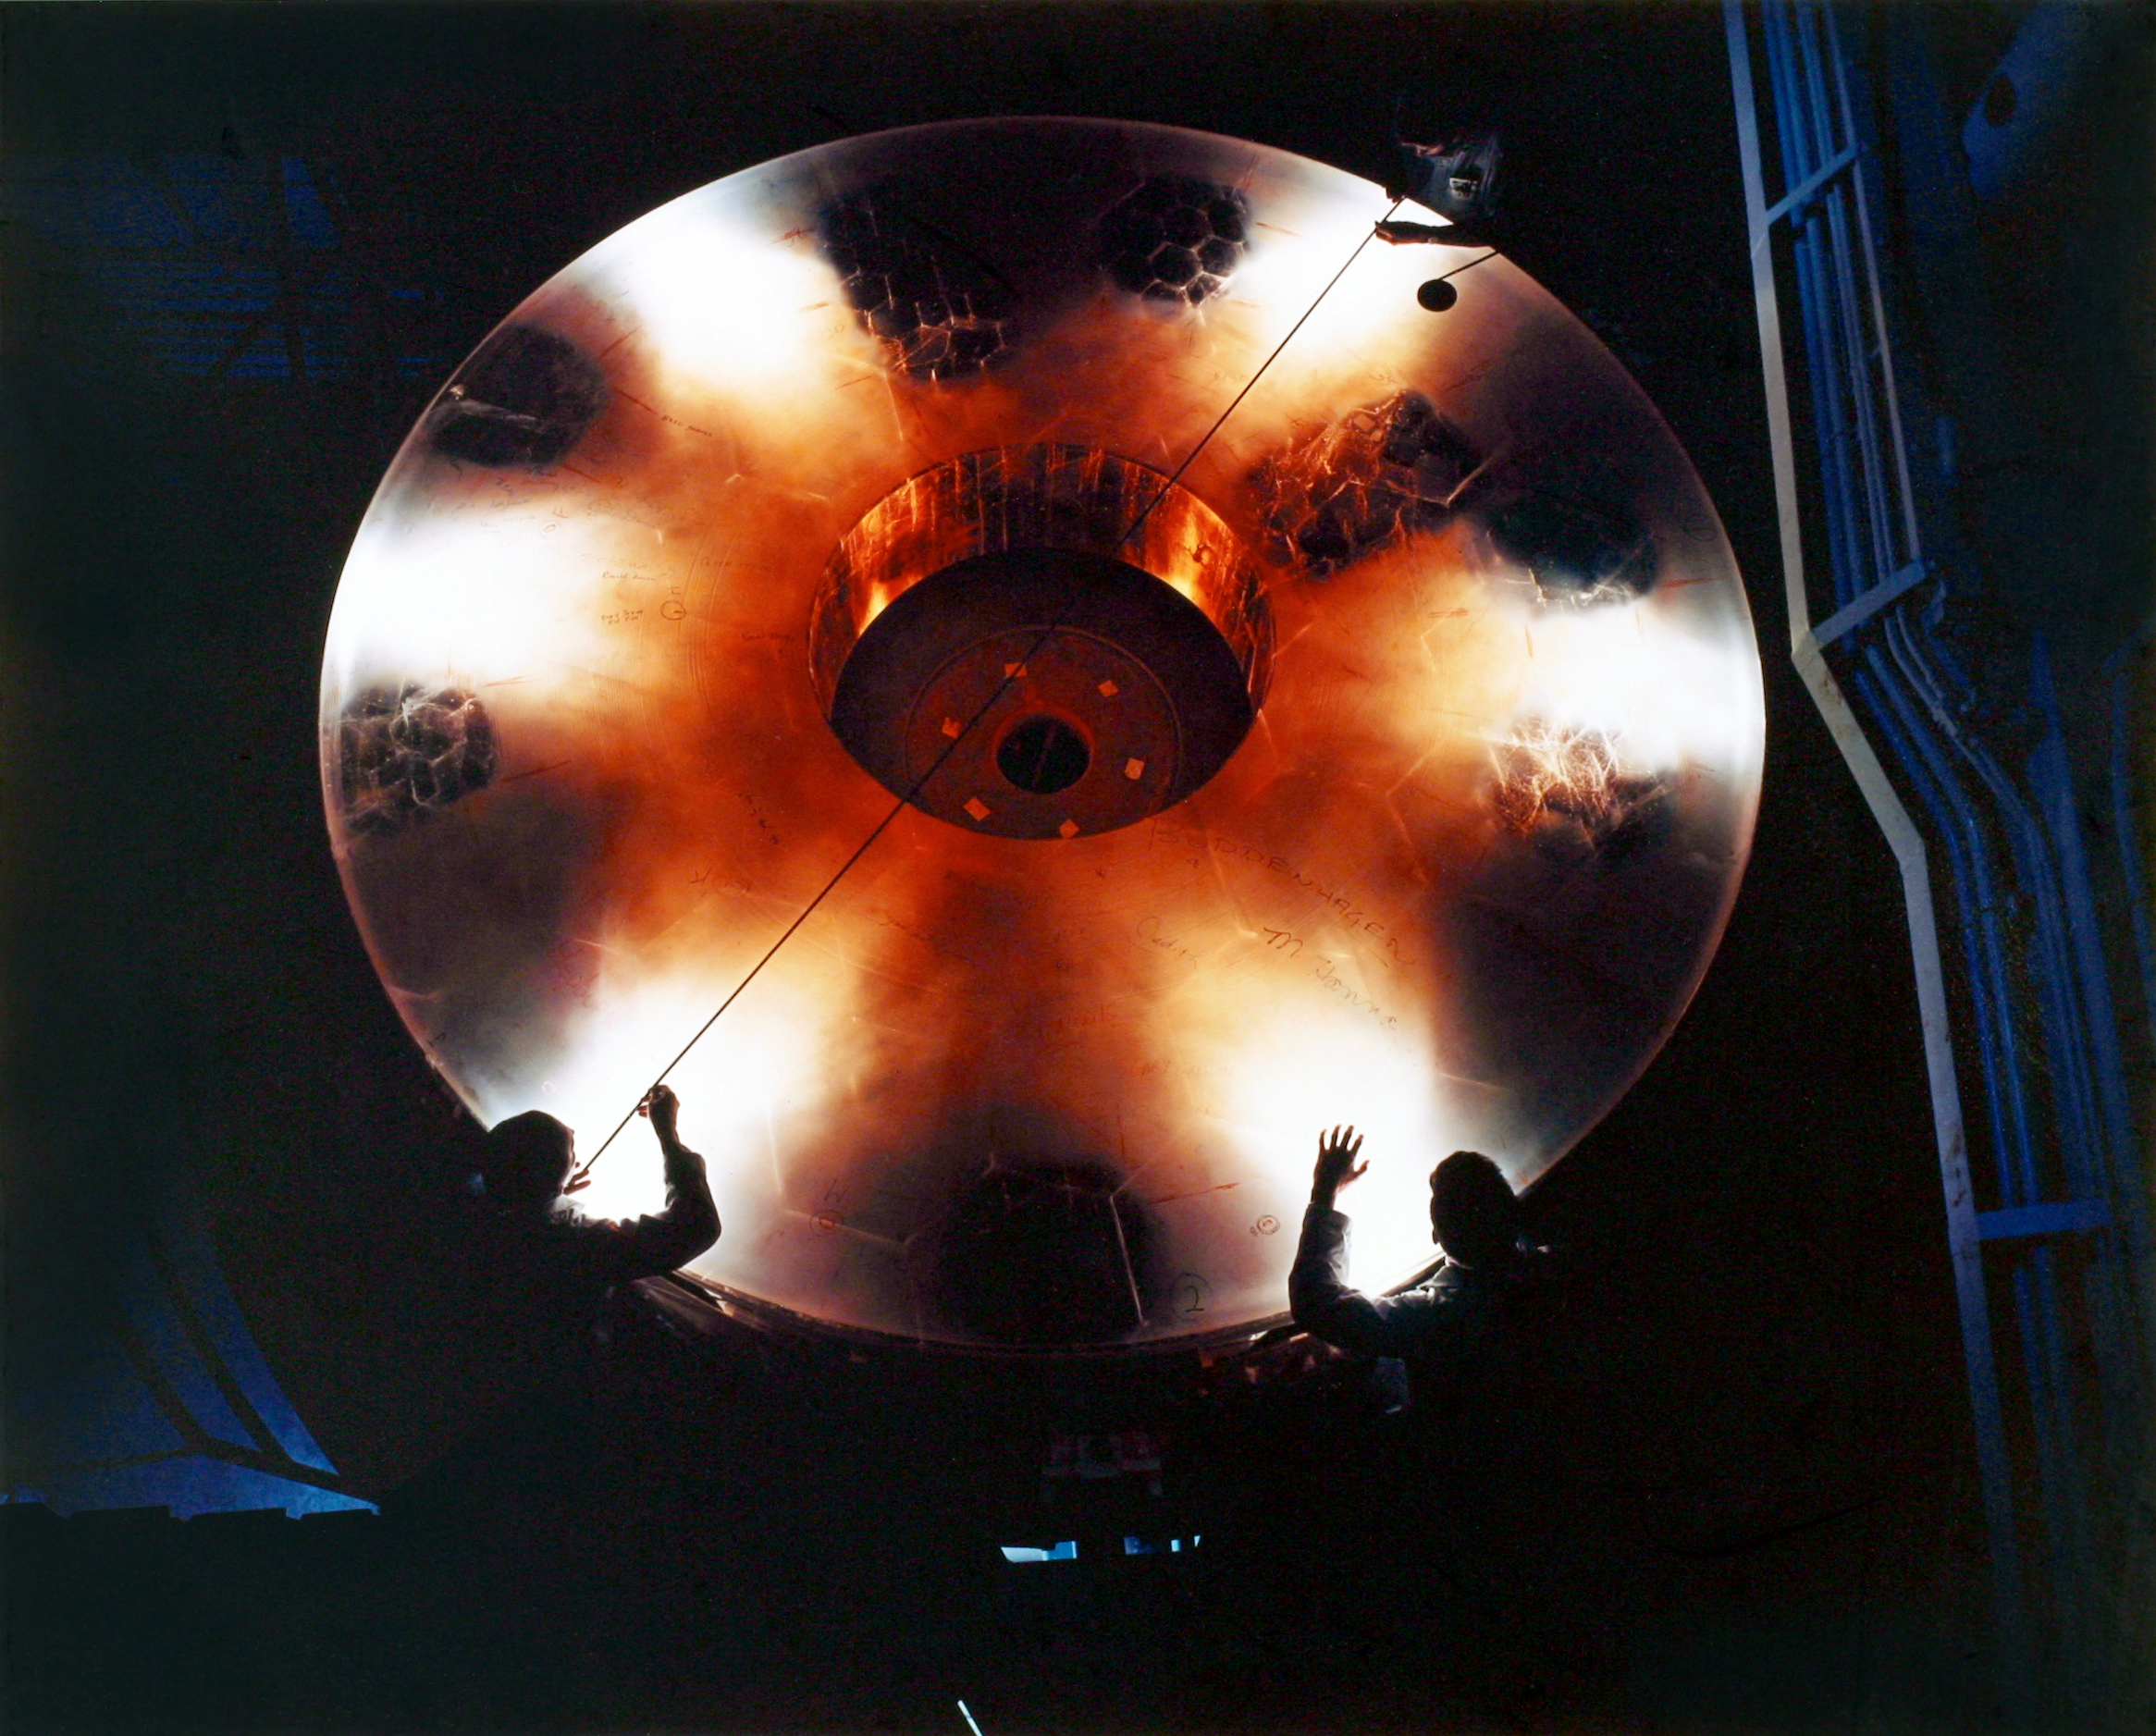

Mayall 4-meter primary blank

Four meter mirror on grinding table shortly after arrival at Kitt Peak. Some areas were polished clear by Corning for inspection. Note the many hexagonal sections of quartz glass that were fused together to form this very large mirror. Glynn Pickens and Mark Hanna both appear (Hanna twice) in this multiple exposure picture. Photograph by John Lutnes.

Credit: John Lutnes/NOIRLab/NSF/AURA/